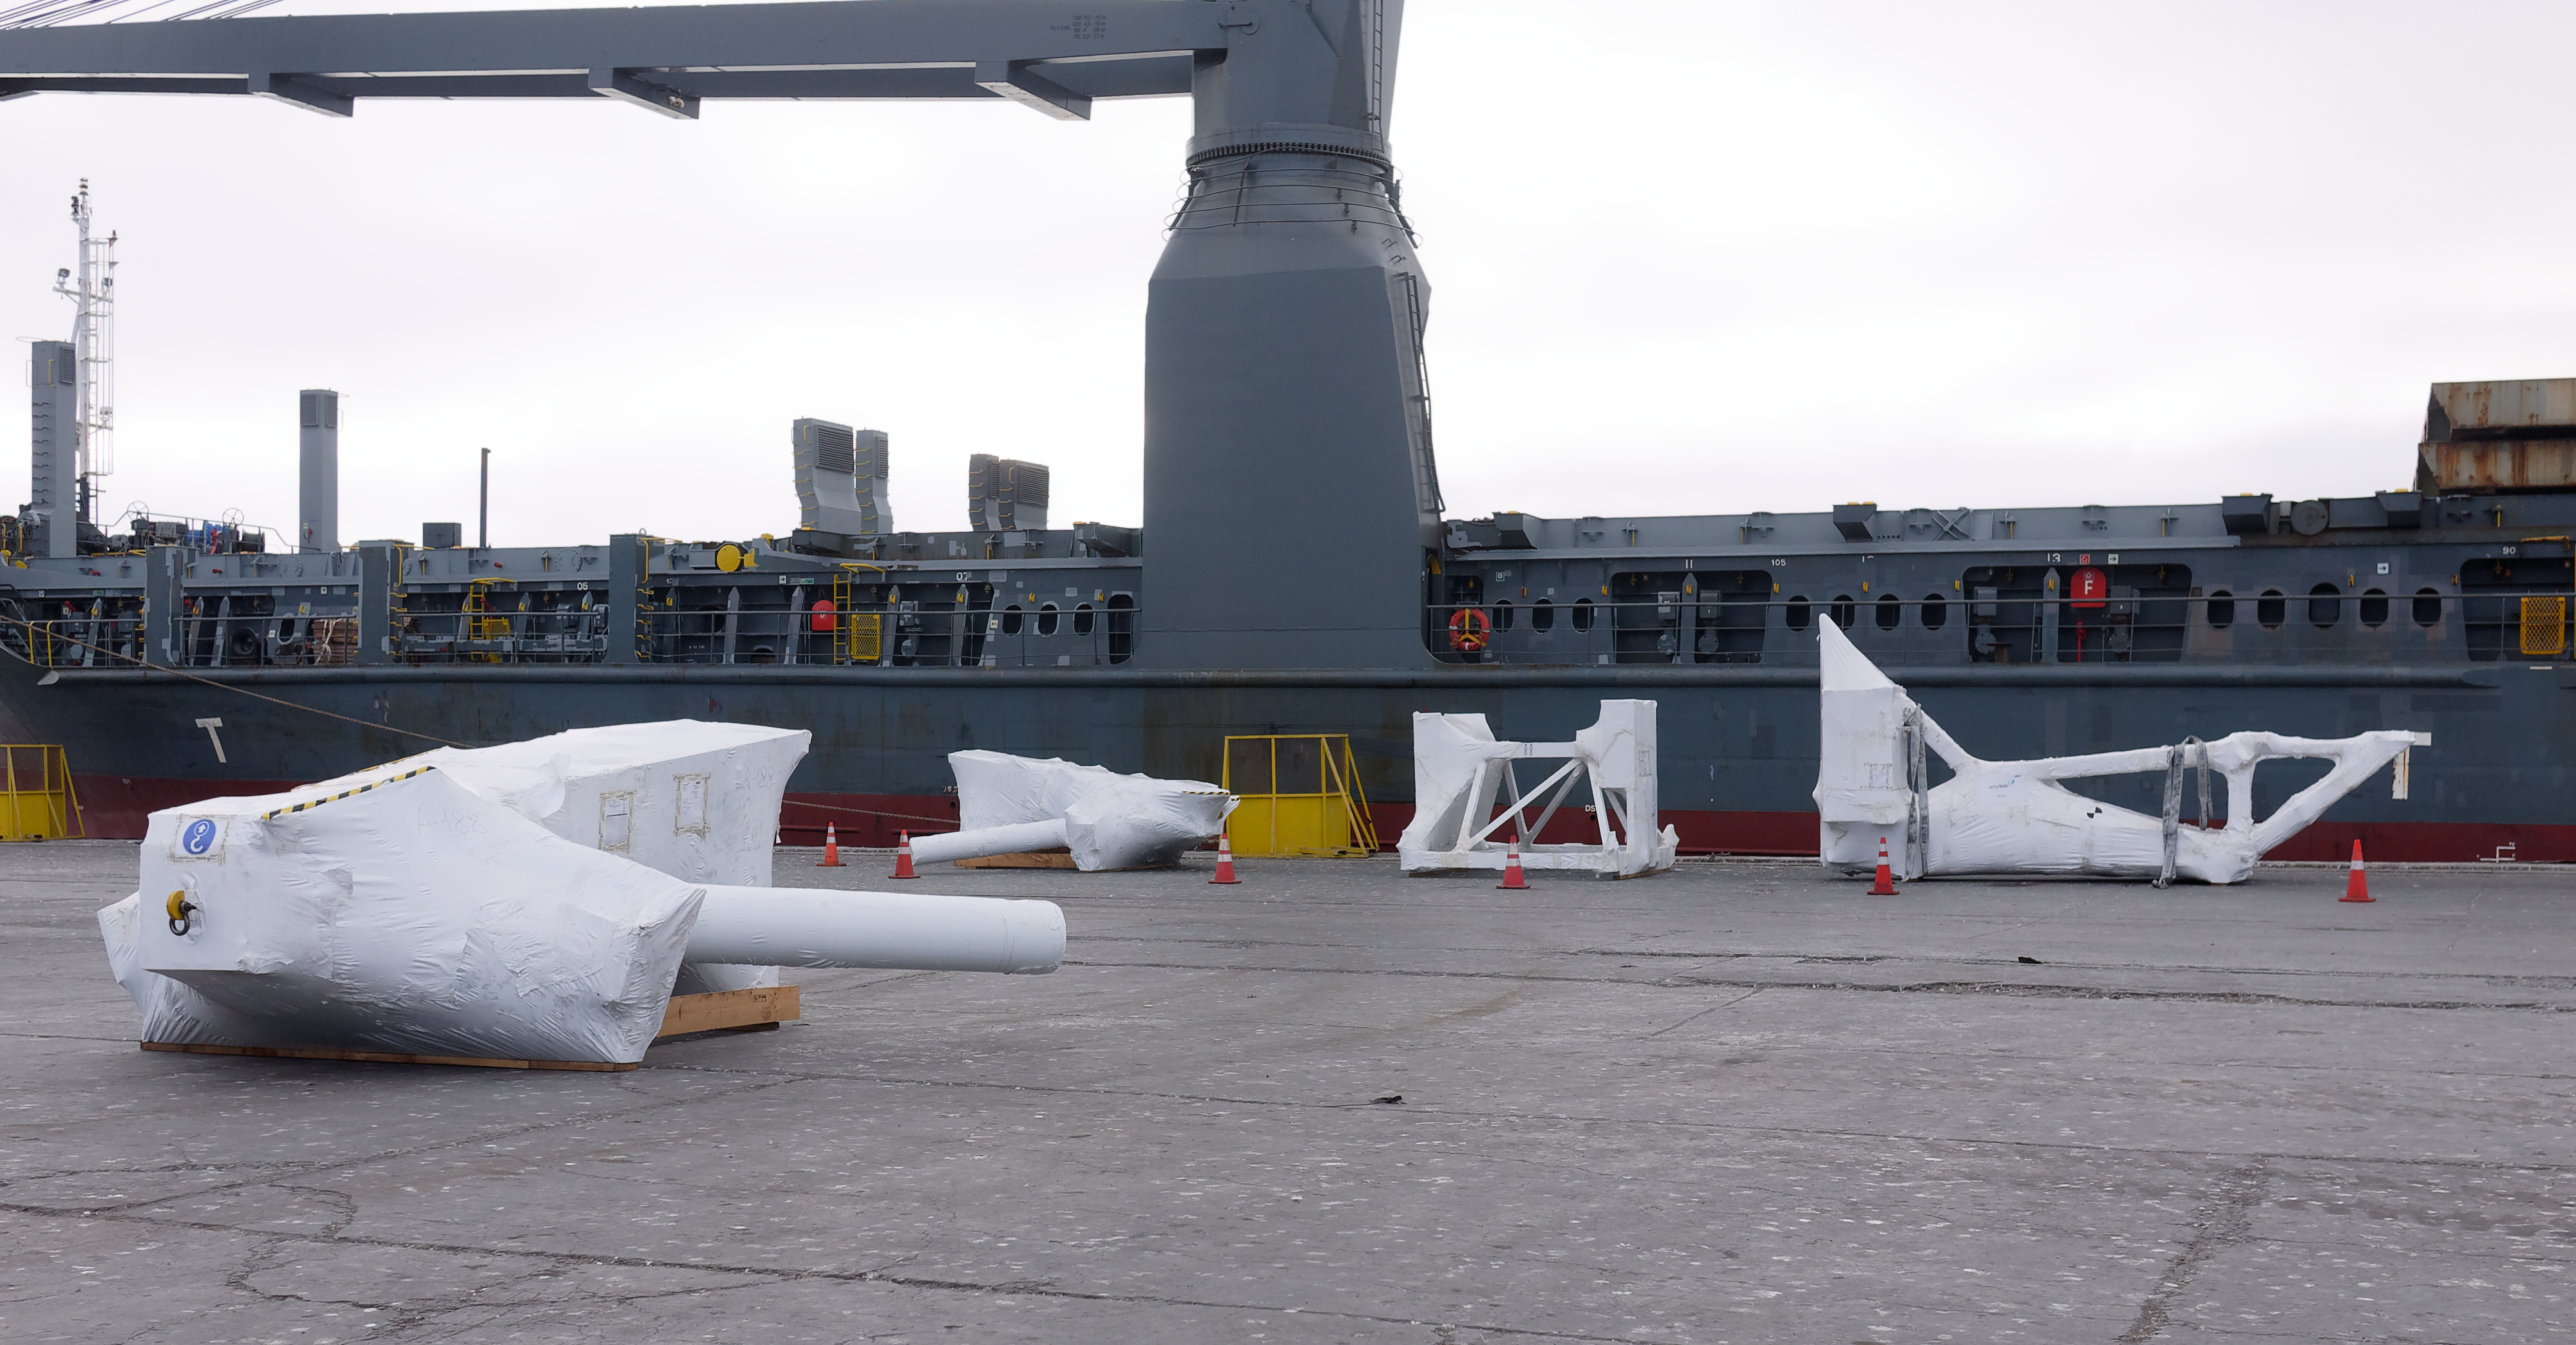

TMA Arrives in Coquimbo

On September 7, 2019, the ship carrying the LSST Telescope Mount Assembly (TMA) arrived in Coquimbo. The TMA was manufactured in Spain, and was disassembled into smaller pieces for shipping. Each piece was marine-wrapped to protect it during transport. Now the pieces will be loaded onboard a fleet of transport vehicles which will carry them to the LSST summit facility on Cerro Pachón.

Credit: Rubin Observatory/NSF/AURA